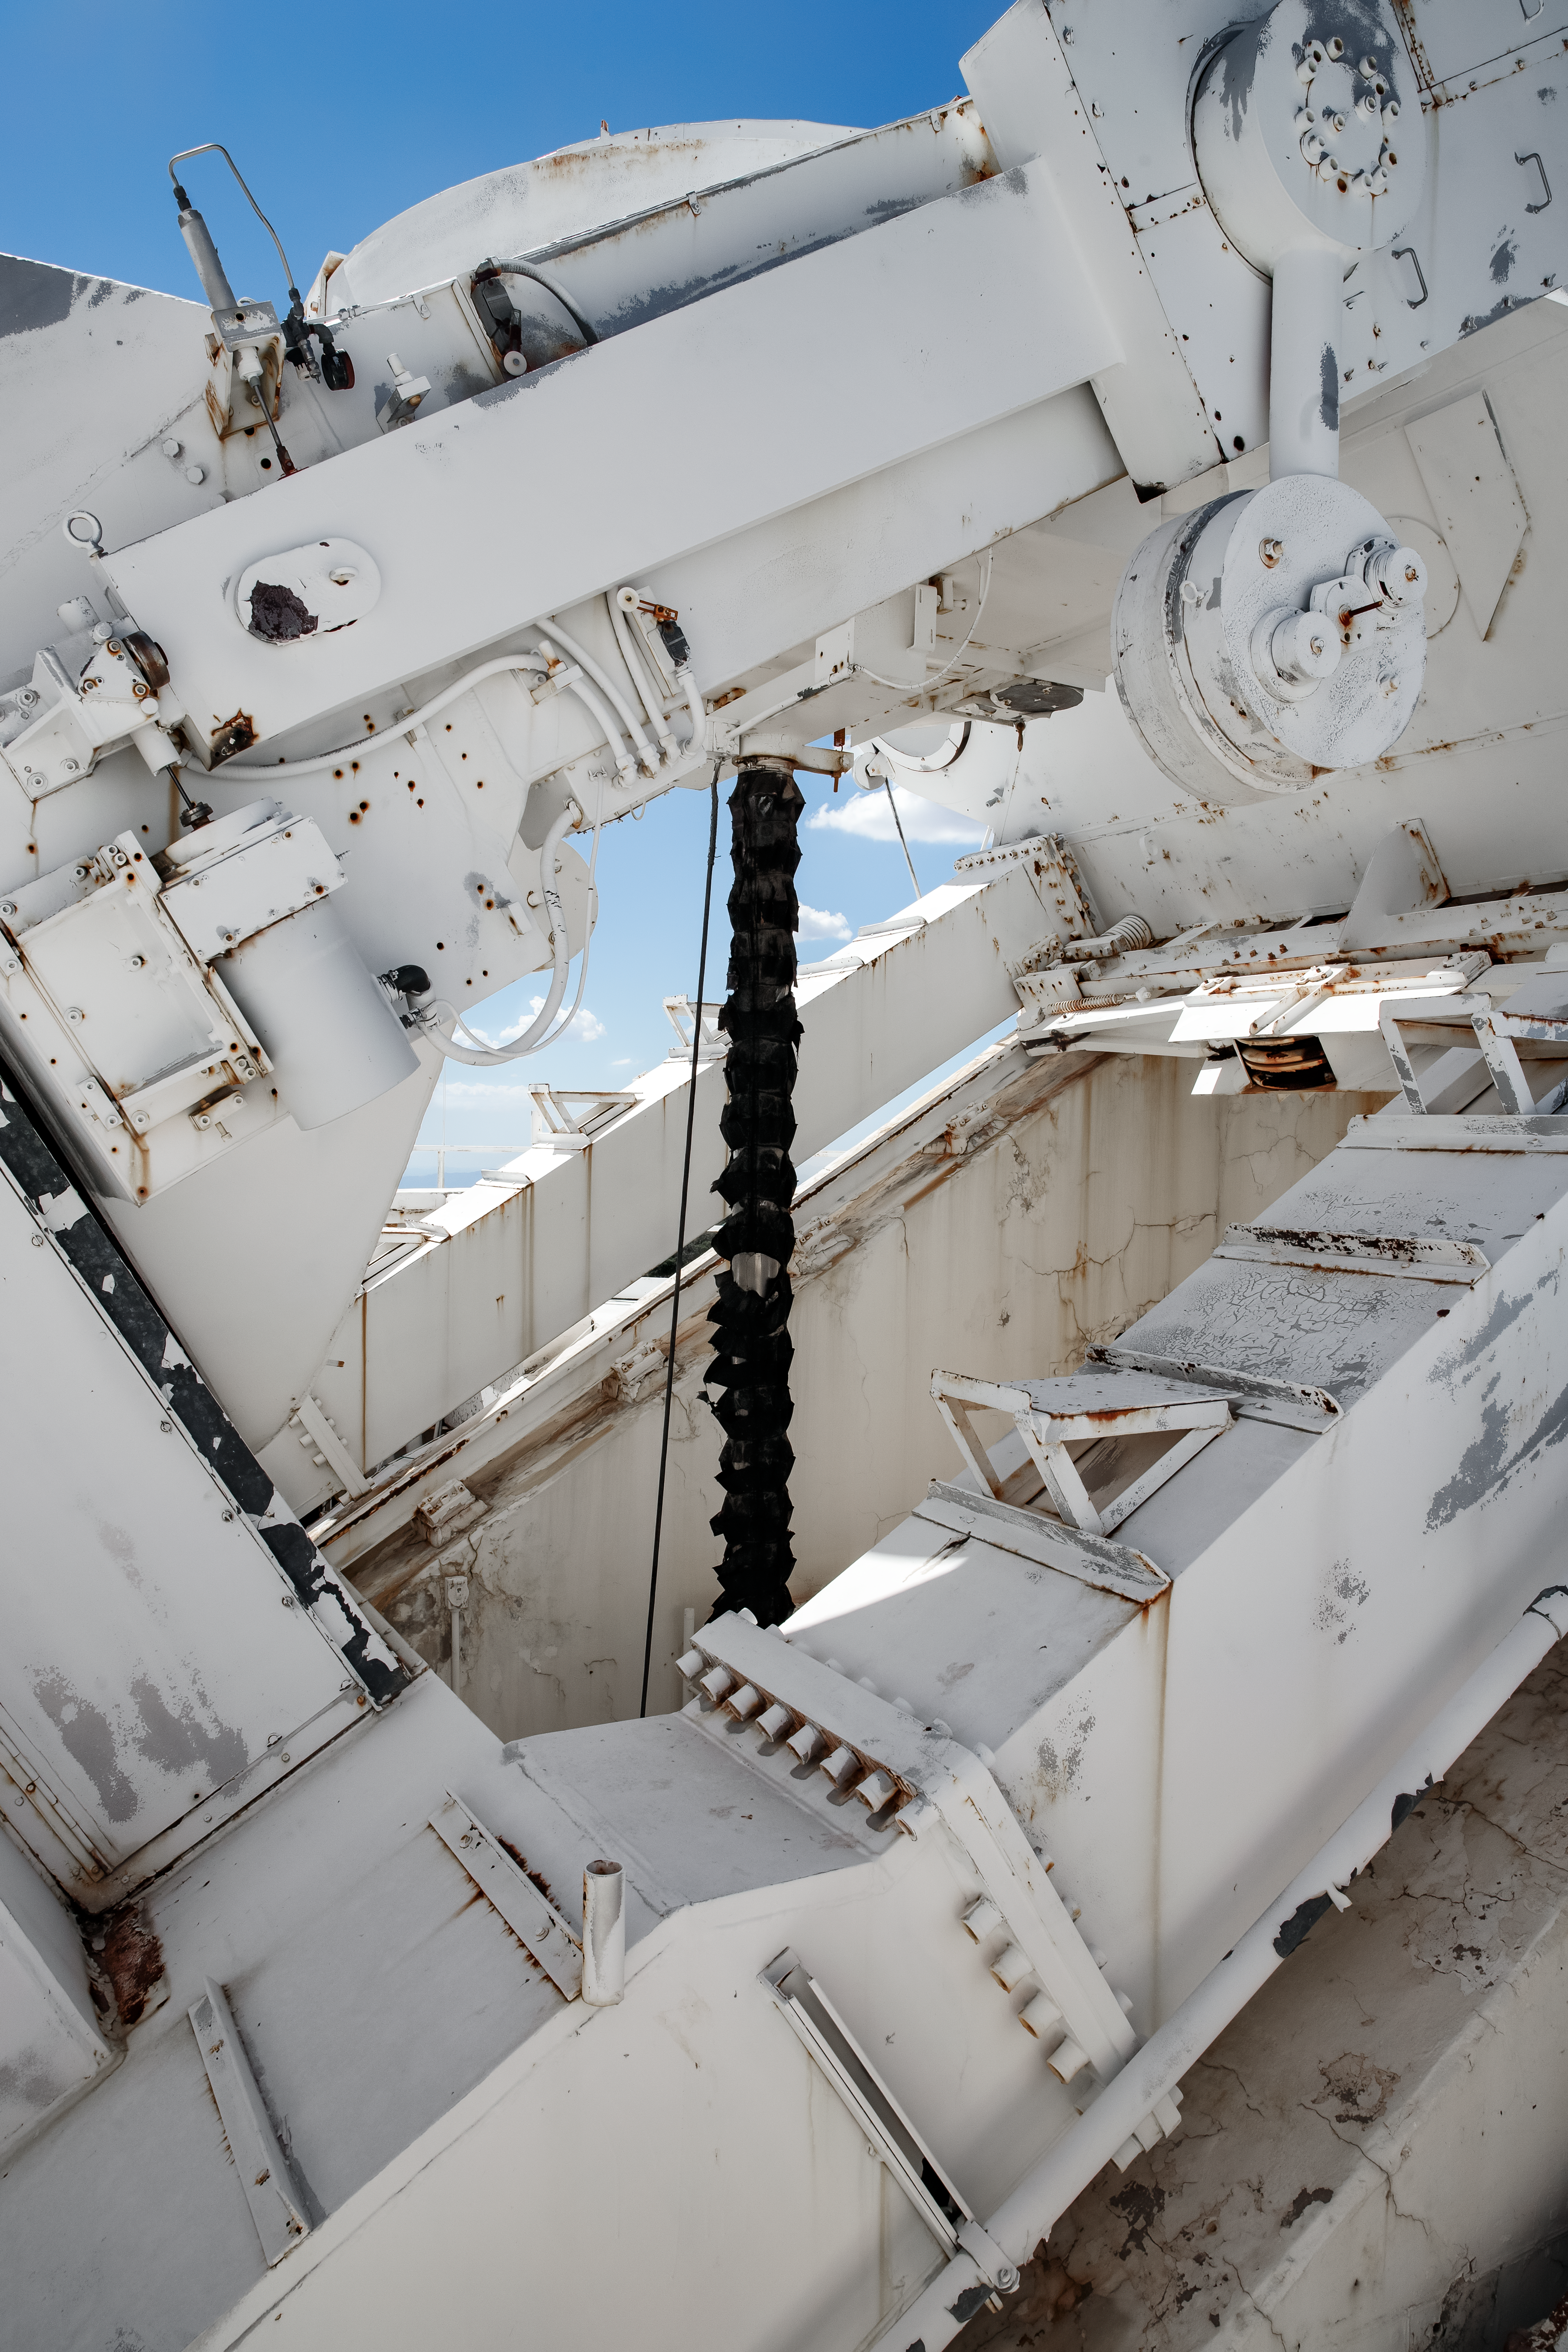

Top of the McMath-Pierce Solar Telescope.

The McMath-Pierce Solar Telescope was the largest solar telescope in the world upon its completion in 1962, a title it held until the first light of the National Solar Observatory’s Daniel K. Inouye Solar Telescope in December 2019. The interior of the McMath-Pierce Solar Telescope is currently being renovated to become the Windows on the Universe Center for Astronomy Outreach.

Credit: KPNO/NOIRLab/NSF/AURA/D. Salman